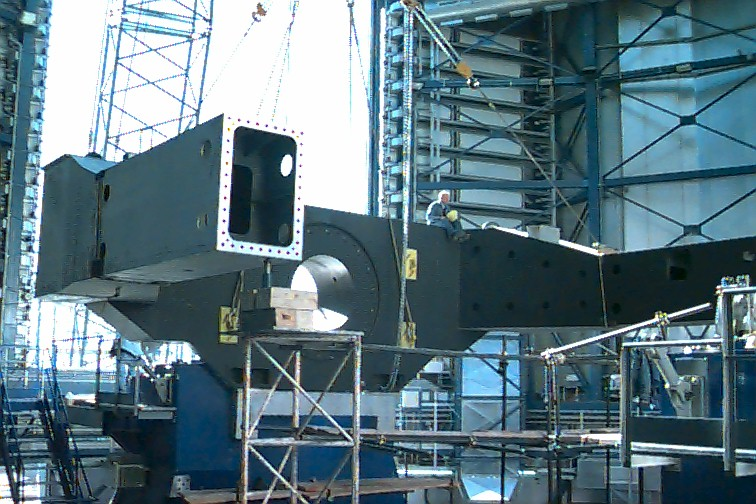

Lowering the altitude axis

This image represents the most difficult step in moving the piece. This operation is to lower the altitude axis onto the hydrostatic bearing. The 60-ton piece must be fitted with an accuracy of fractions of a millimeter. Here it is shown in its final position.

Credit: ESO